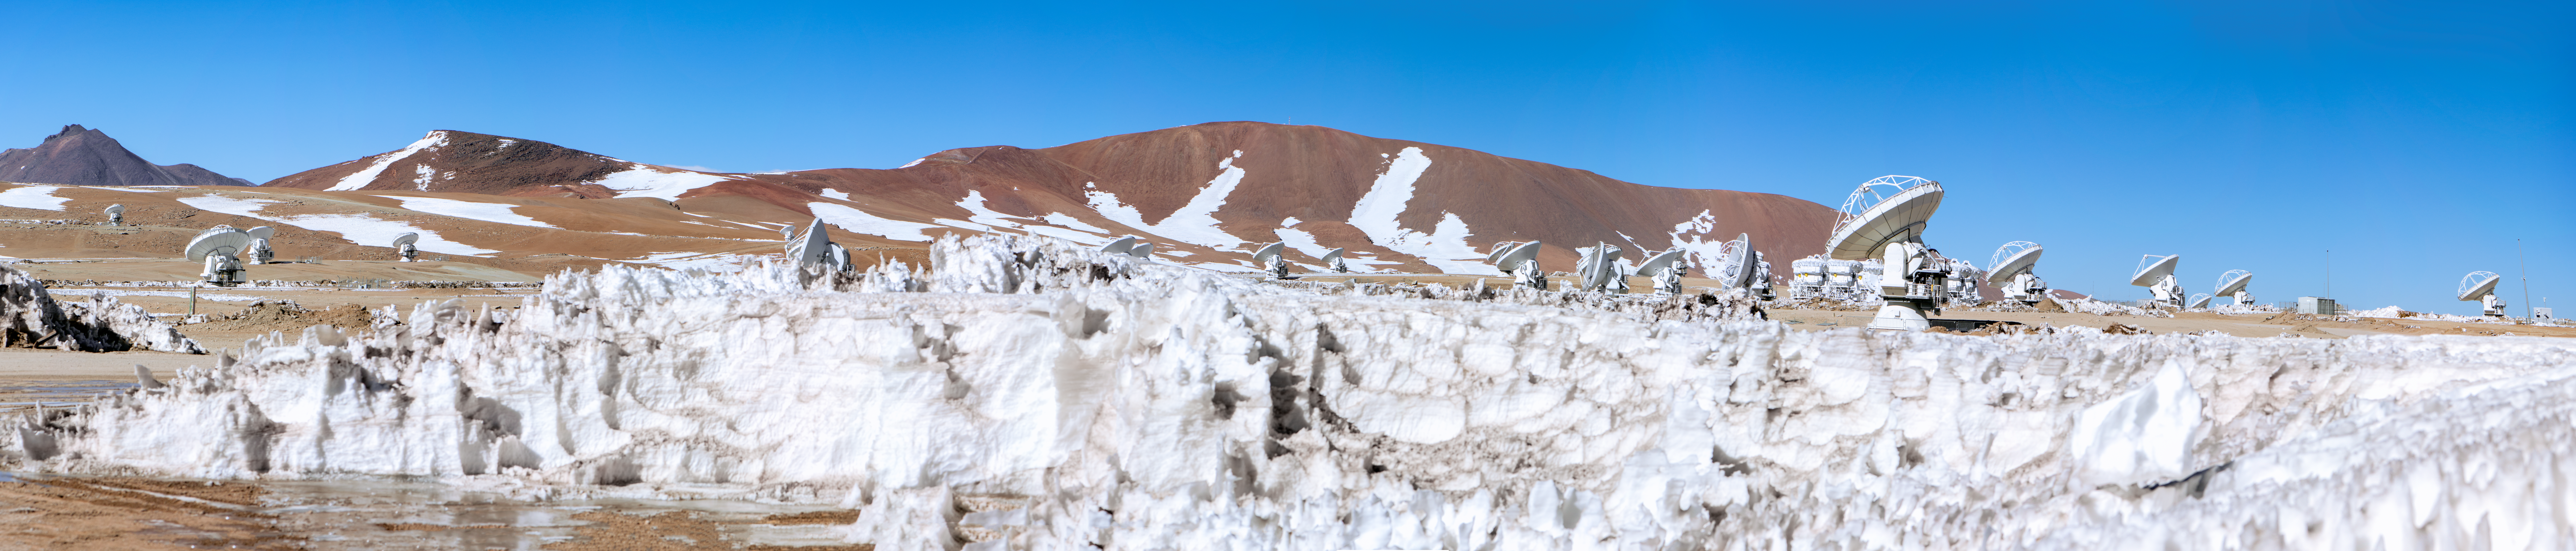

A snowy day for ALMA

Meet ALMA — a revolutionary astronomical telescope, comprising an array of 66 giant 12-metre and 7-metre diameter antennas observing millimetre and submillimetre wavelengths. ALMA is the most powerful telescope for observing the cool Universe — molecular gas and dust. It also studies the distant Universe and addresses some of the deepest questions of our cosmic origins.

The ALMA observatory uses state-of-the-art technology to achieve its scientific goals while operating in the challenging conditions of the high Andes. But it remains a “good neighbour” — the ALMA team care for local resources, the environment, and the history of the region. The project respects the needs, interests and culture of the local Chilean people as much as possible.

Credit: S. Otarola/ESO